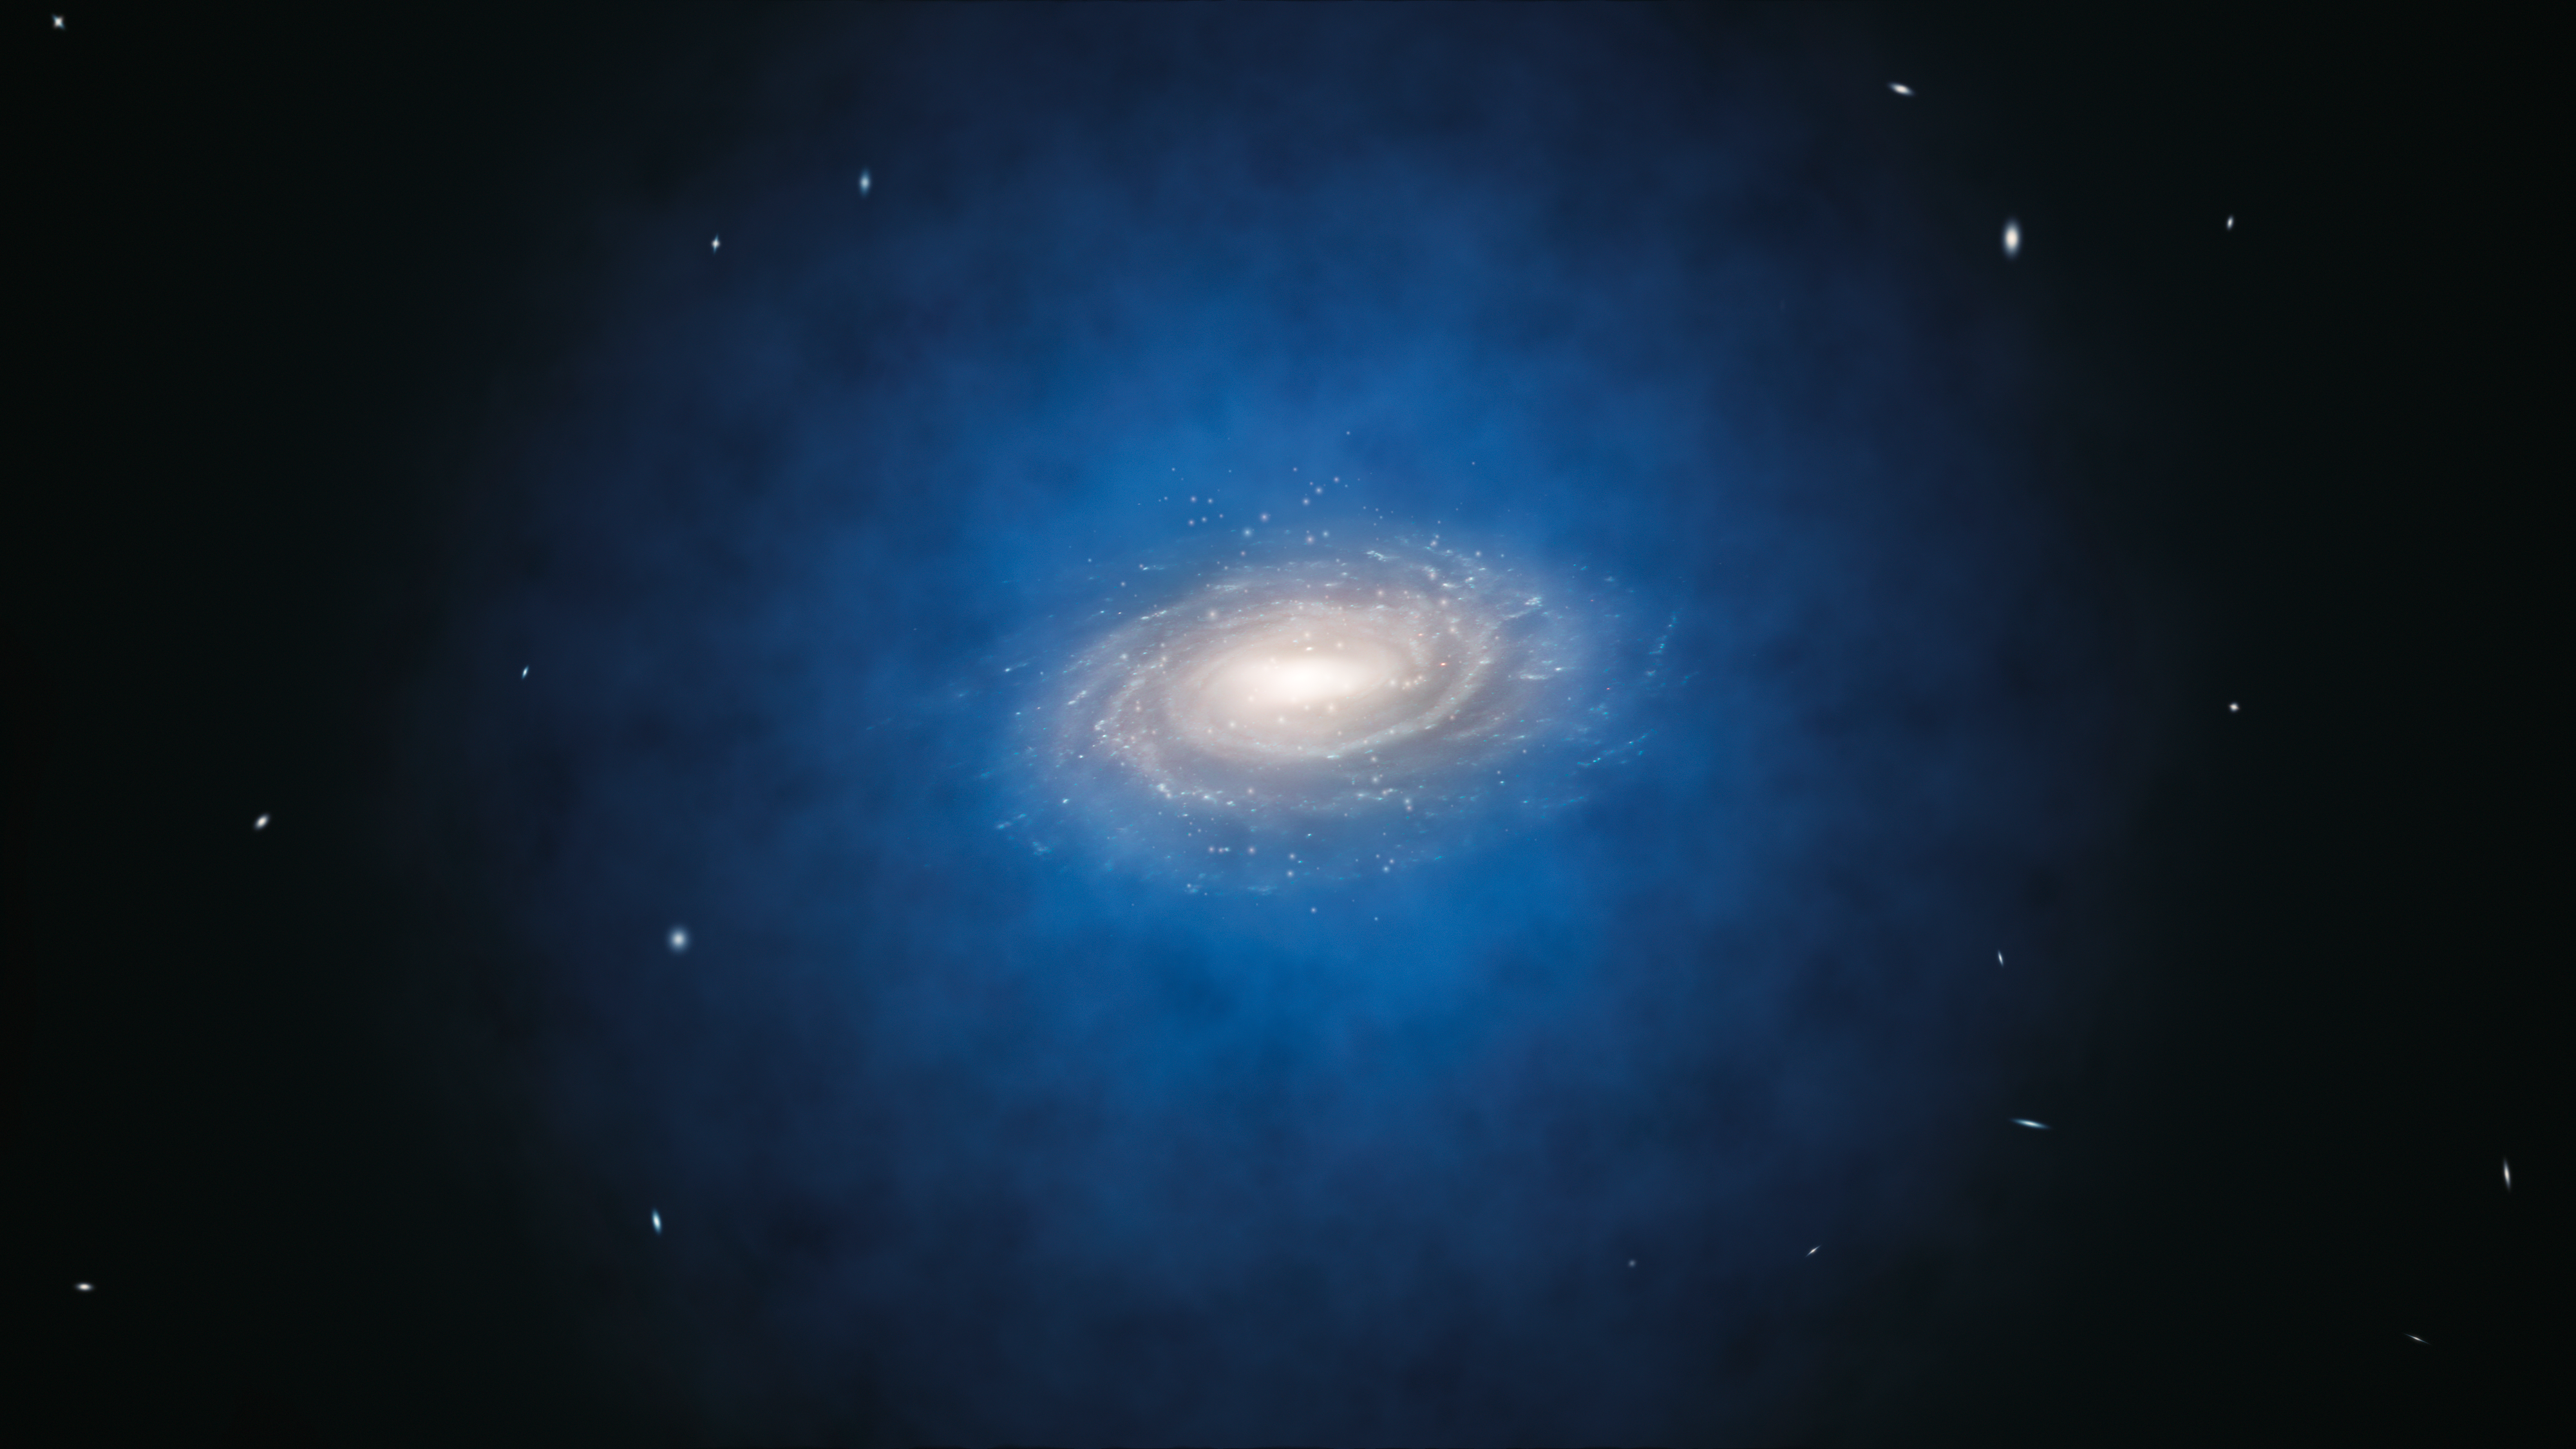

Artist’s impression of the expected dark matter distribution around the Milky Way

This artist’s impression shows the Milky Way galaxy. The blue halo of material surrounding the galaxy indicates the expected distribution of the mysterious dark matter, which was first introduced by astronomers to explain the rotation properties of the galaxy and is now also an essential ingredient in current theories of the formation and evolution of galaxies. New measurements show that the amount of dark matter in a large region around the Sun is far smaller than predicted and have indicated that there is no significant dark matter at all in our neighbourhood.

Credit: ESO/L. Calçada